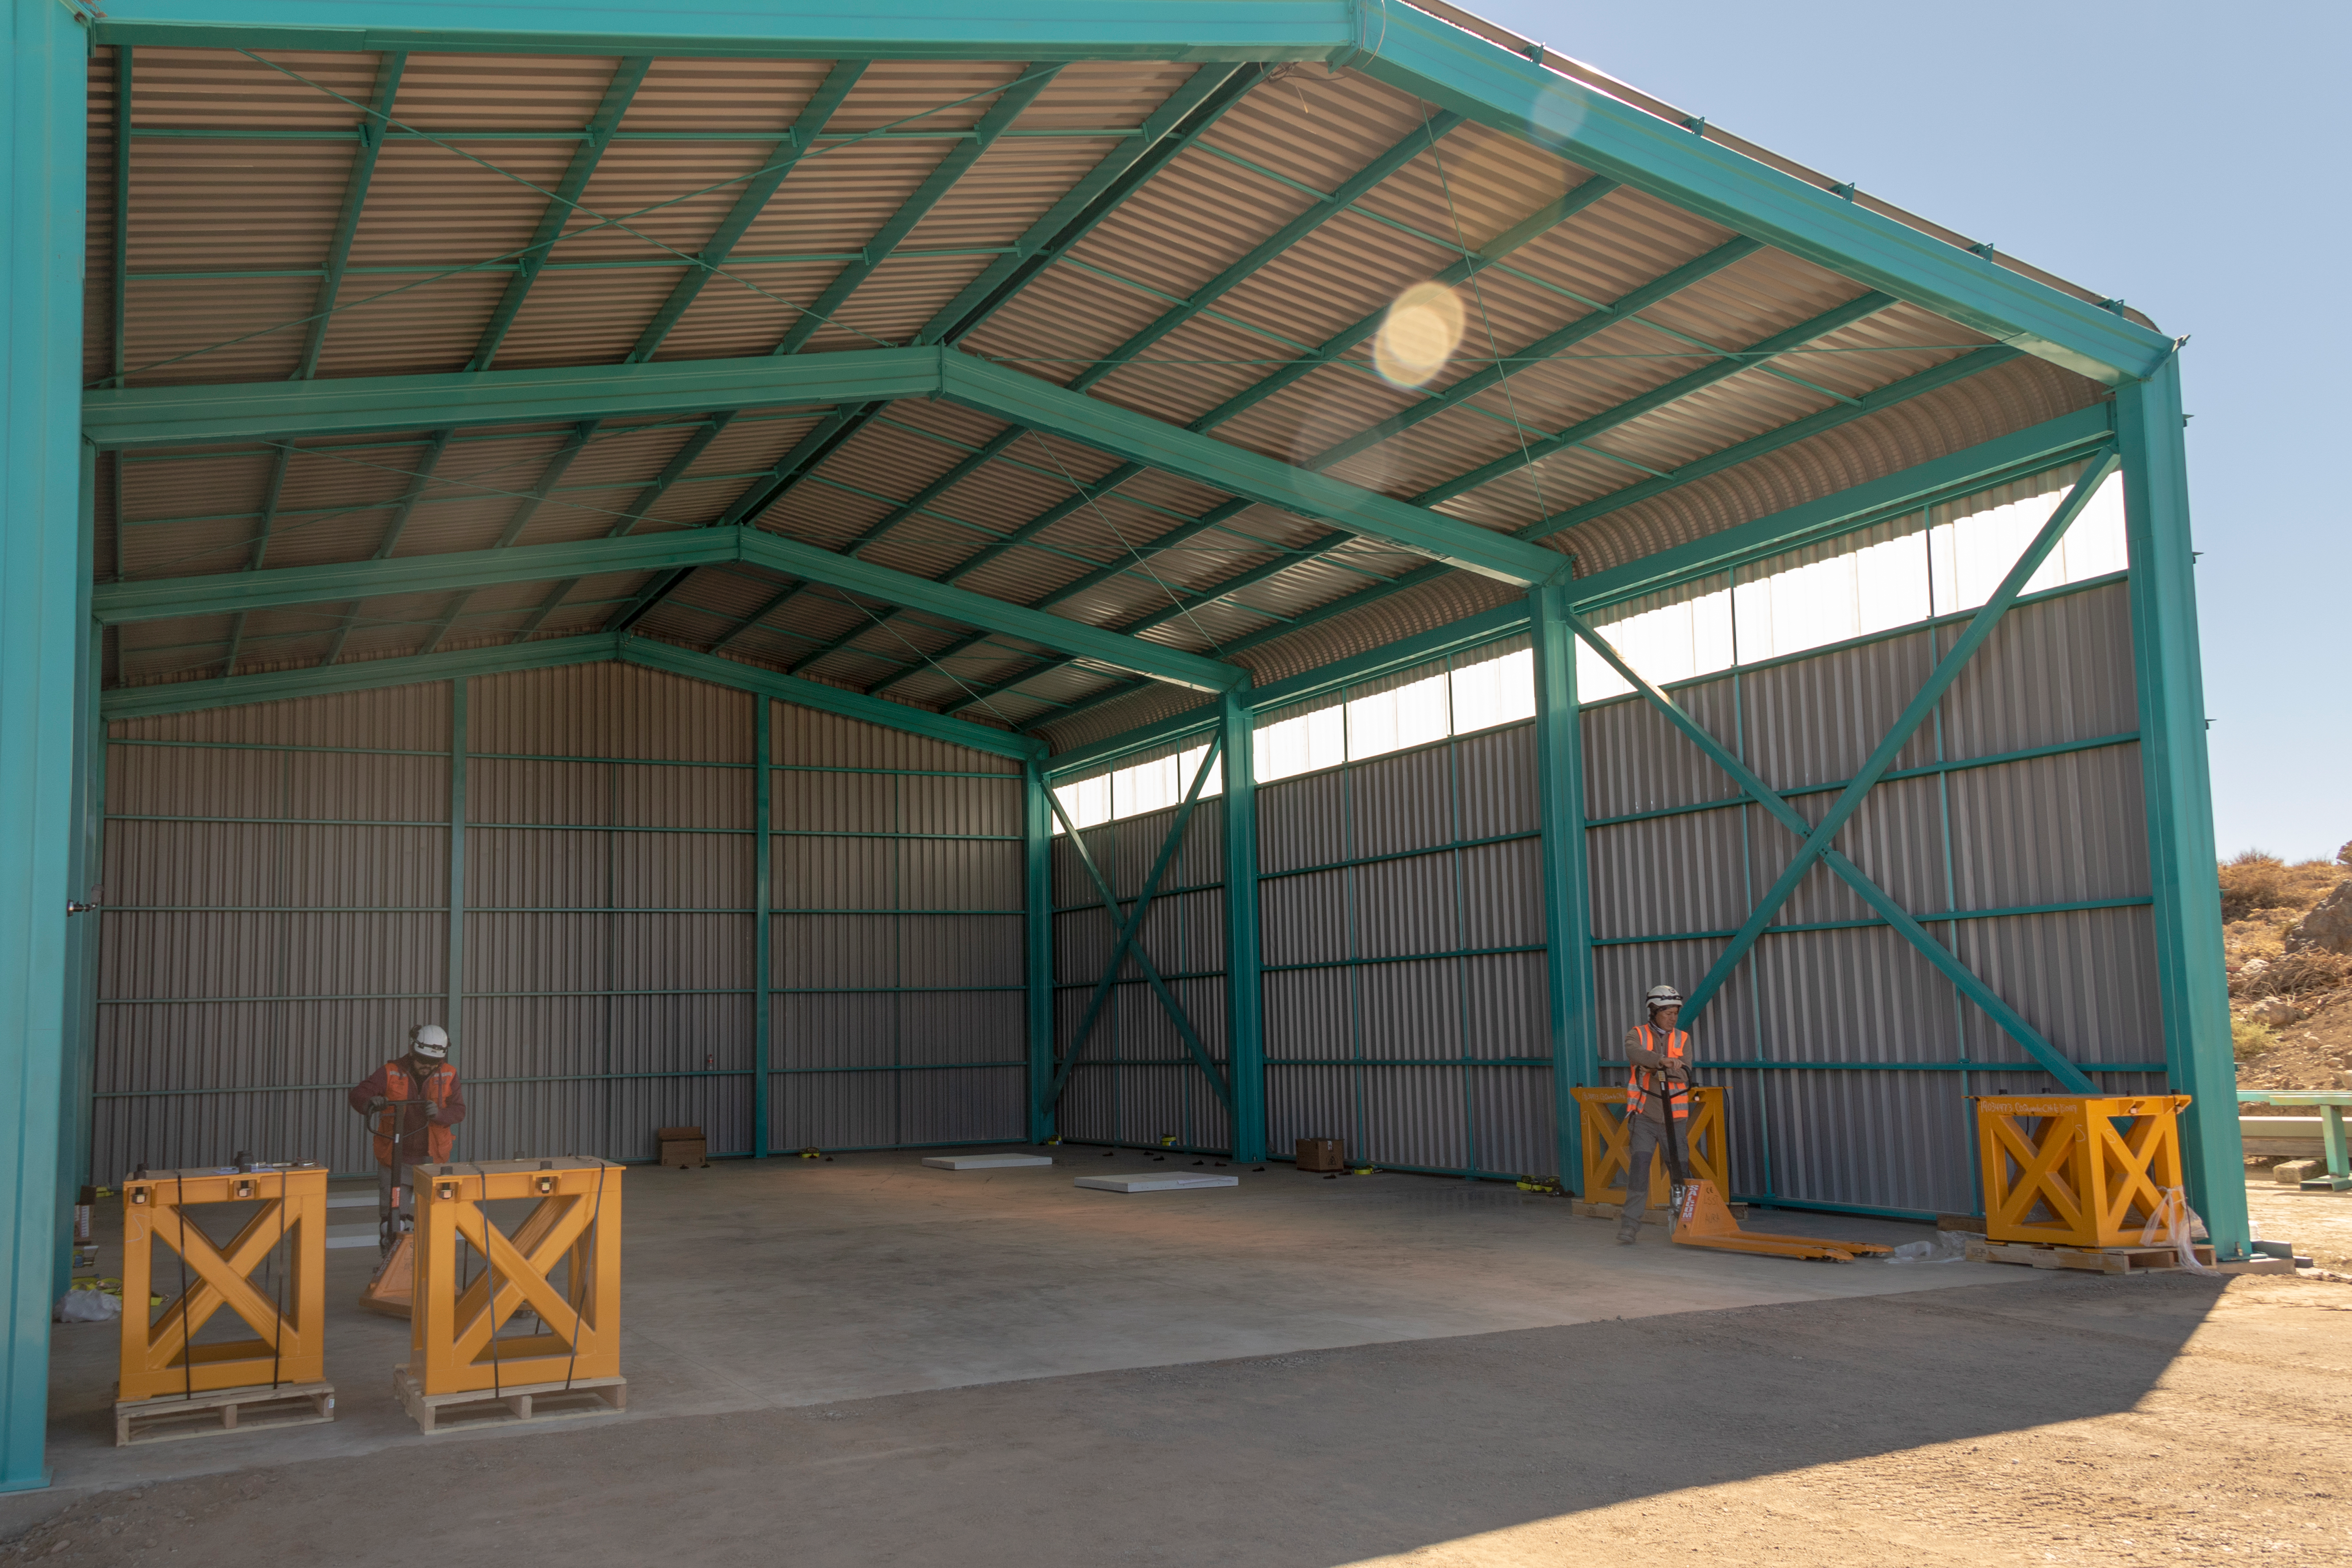

M1M3 Transported to the Summit

The LSST Primary/Tertiary Mirror (M1M3) arrived in the port of Coquimbo on May 7, and was transported to the LSST summit facility building over the next several days. It arrived on the summit on May 11, 2019.

Credit: Rubin Observatory/NSF/AURA